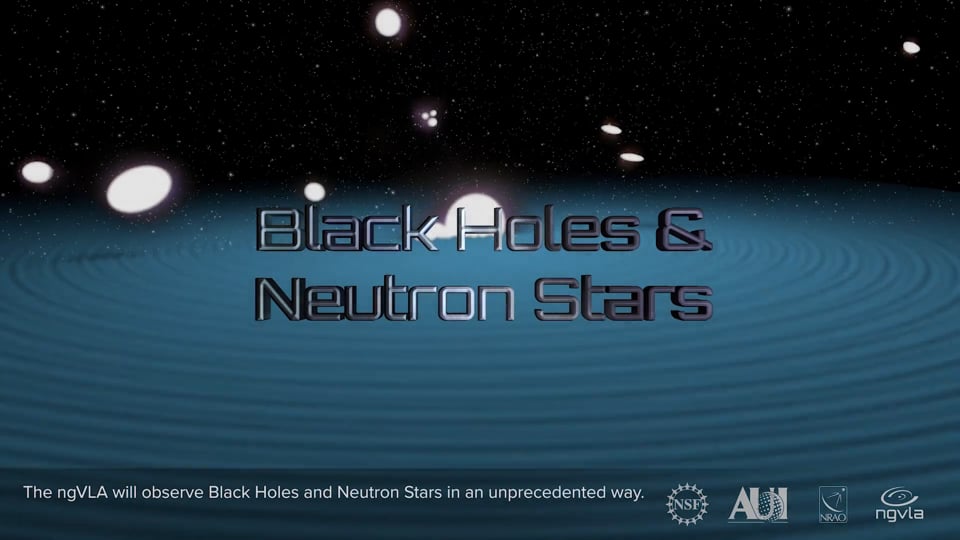

Black Holes and Neutron Stars: ngVLA Key Science Goal 5

KSG5: Understanding the Formation and Evolution of Stellar and Supermassive Black Holes in the Era of Multi-Messenger Astronomy

Credit: NRAO/AUI/NSF